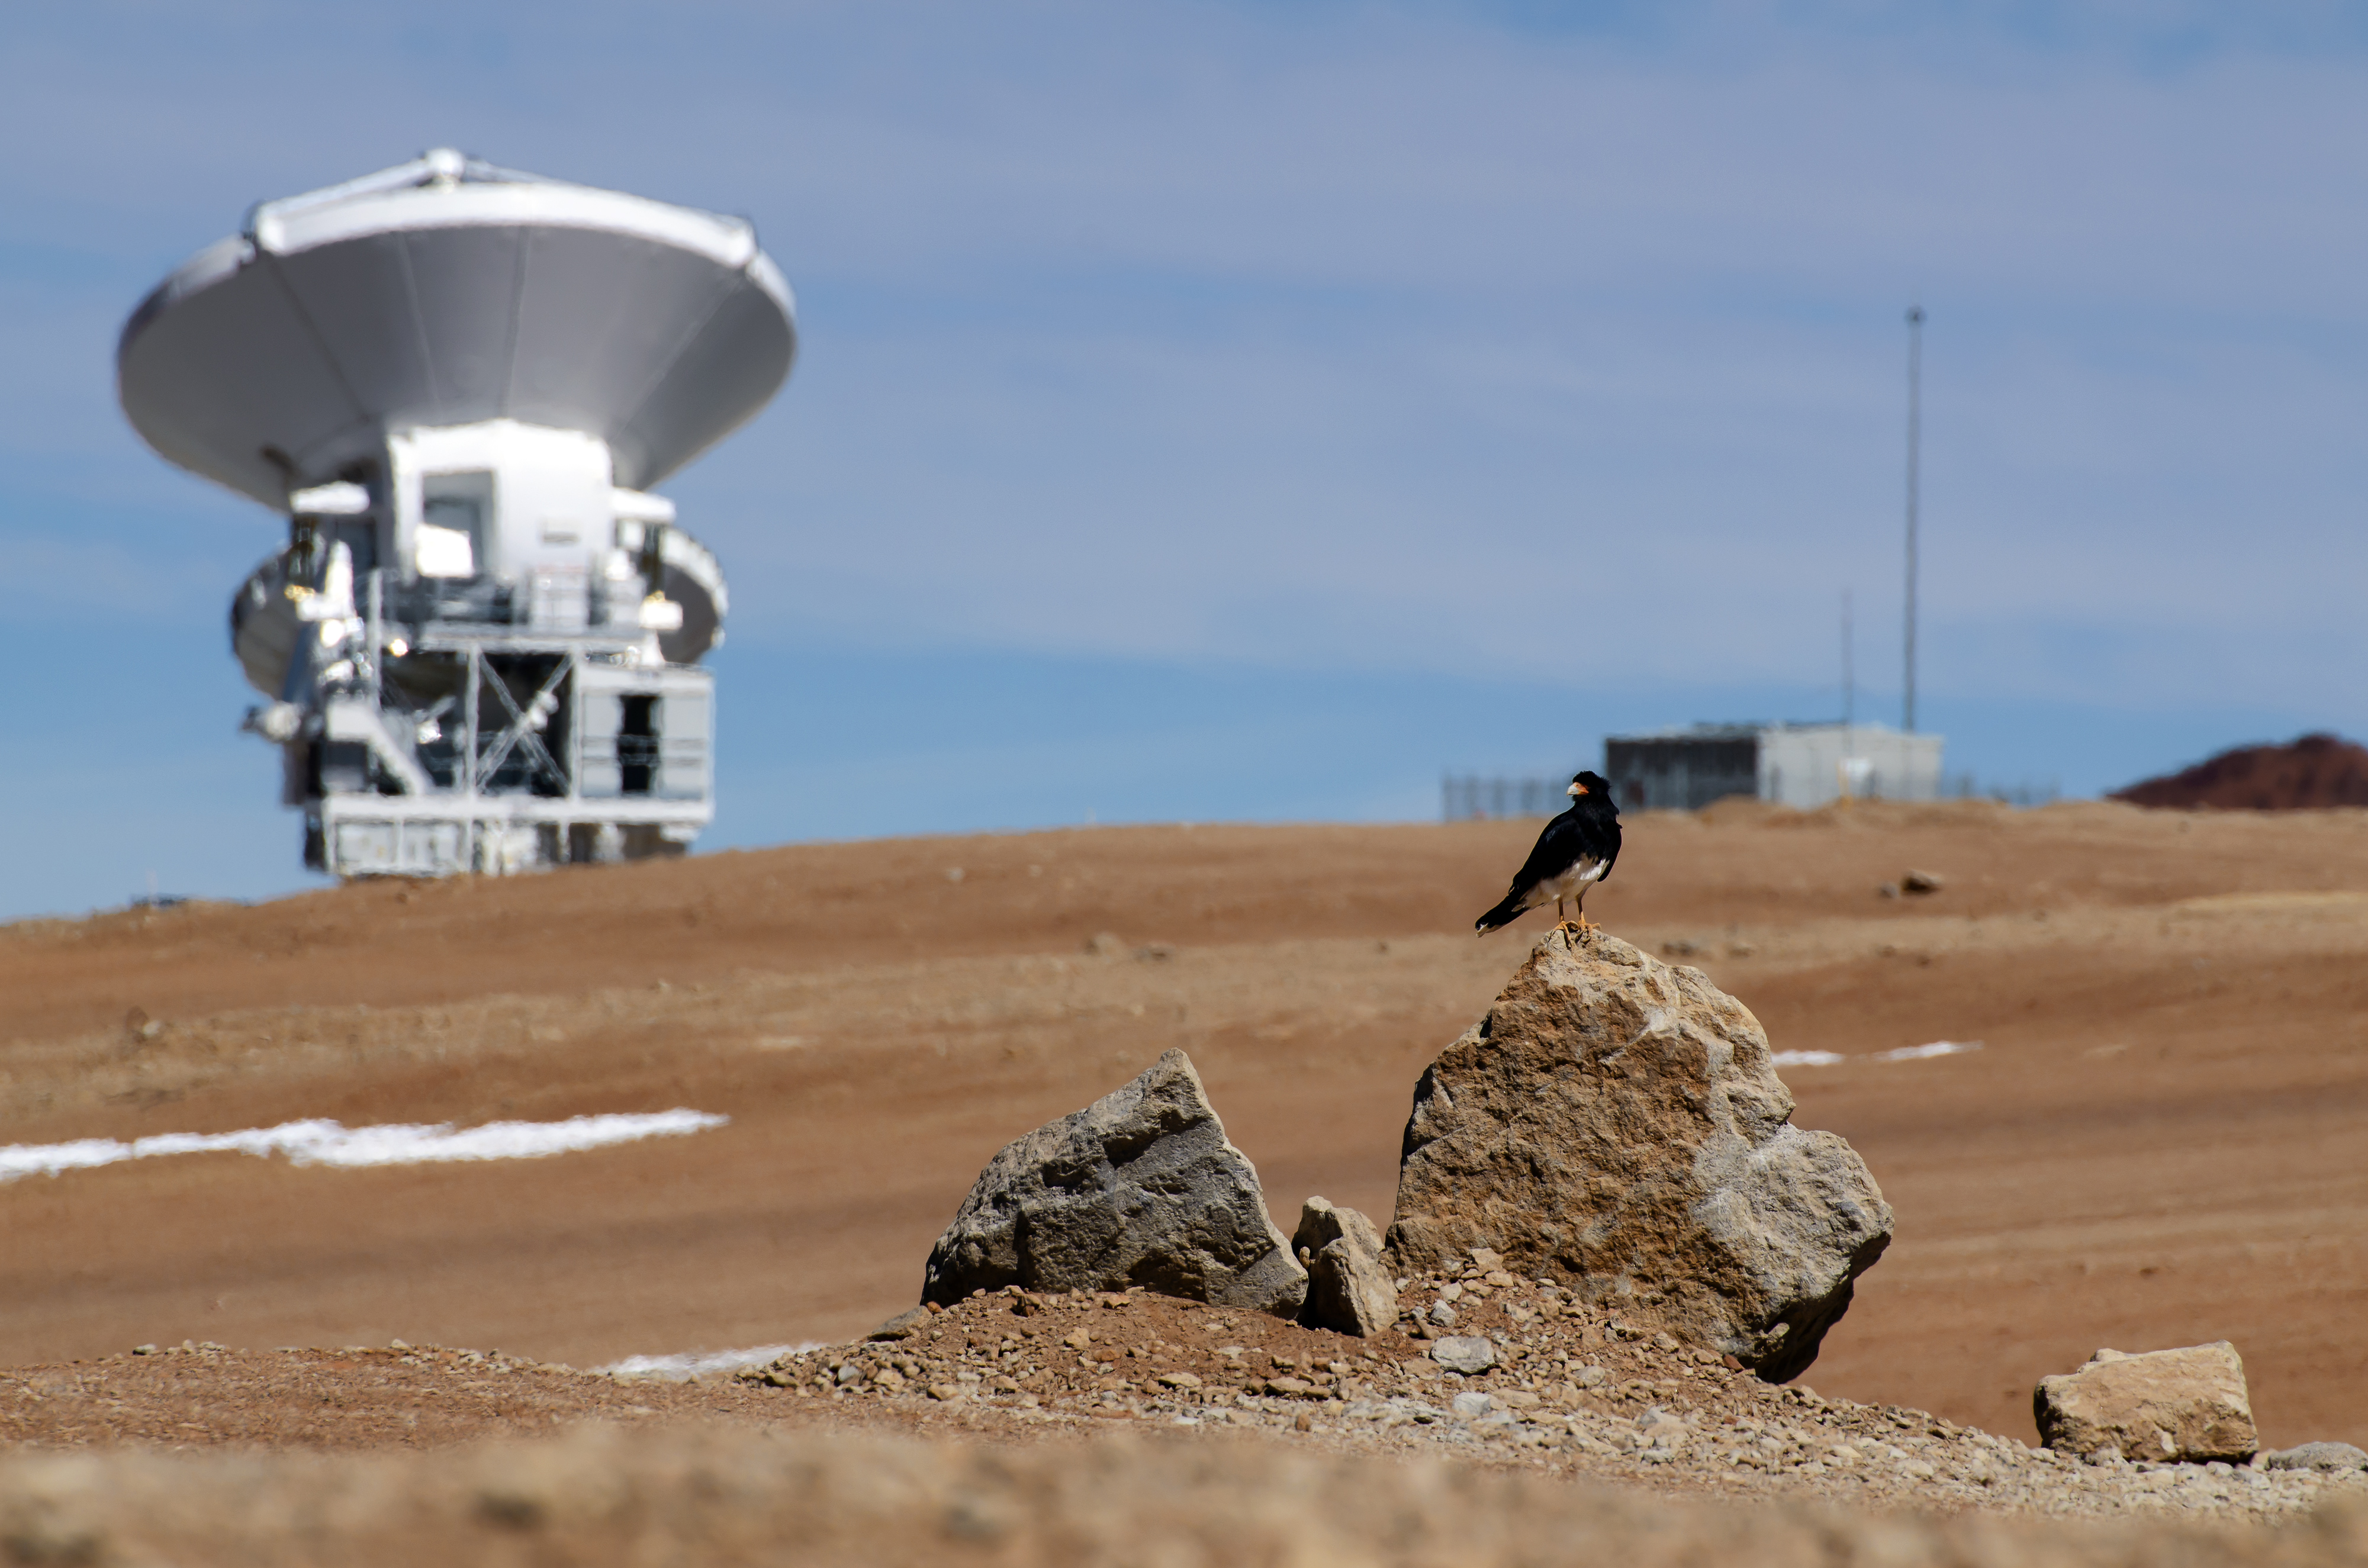

Carancho looking for food

This carancho is looking for food between the antennas of the ALMA observatory. The southern crested caracara, also known as the southern caracara or carancho, is a bird of prey and a common sight in all open plains in the Atacama Desert.

Credit: Sergio Otárola - ALMA (ESO/NAOJ/NRAO)